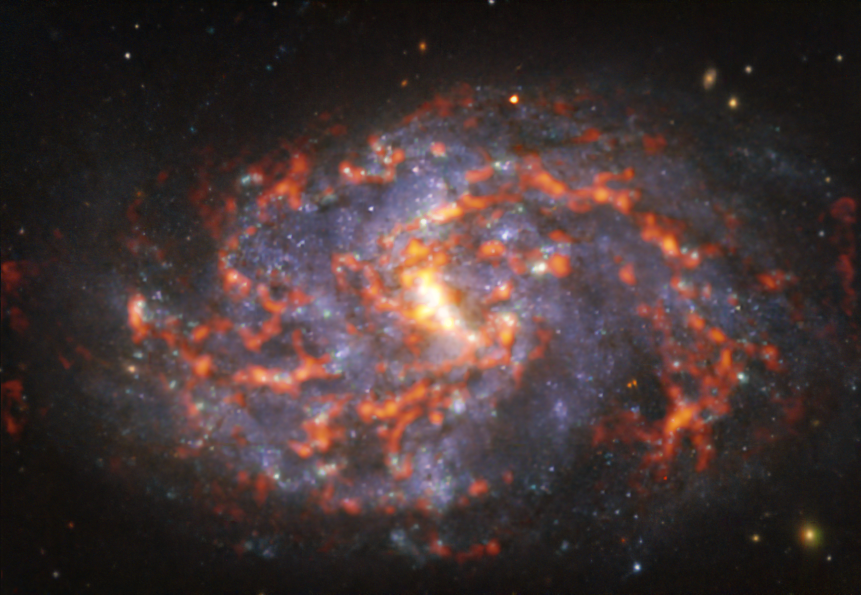

A curled viper

Resembling a curled sleeping snake, this picture shows NGC 1087. This spiral galaxy, located approximately 80 million light-years from Earth in the constellation of Cetus, is captured here by a combination of observations conducted at different wavelengths –– or colours –– of light.

But no need to worry, NGC 1087 will not poison you! The apparent menacing red glow actually corresponds to clouds of cold molecular gas, the raw material out of which stars form. Astronomers are able to image these clouds thanks to the Chile-based Atacama Large Millimeter/submillimeter Array (ALMA), in which ESO is a partner. The bluish regions in the background reveal the pattern of older, already formed stars, imaged by the Multi-Unit Spectroscopic Explorer (MUSE) on ESO’s Very Large Telescope (VLT) also in Chile.

The images were taken as part of the Physics at High Angular resolution in Nearby GalaxieS (PHANGS) project. The team is making high-resolution observations of nearby galaxies with telescopes operating across a wide range of wavelengths. Different wavelengths tell us about the physical properties of stars, gas and dust within galaxies, and by comparing them astronomers are able to study what activates, boosts or hinders the birth of new stars.

Credit: ESO/ALMA (ESO/NAOJ/NRAO)/PHANGS